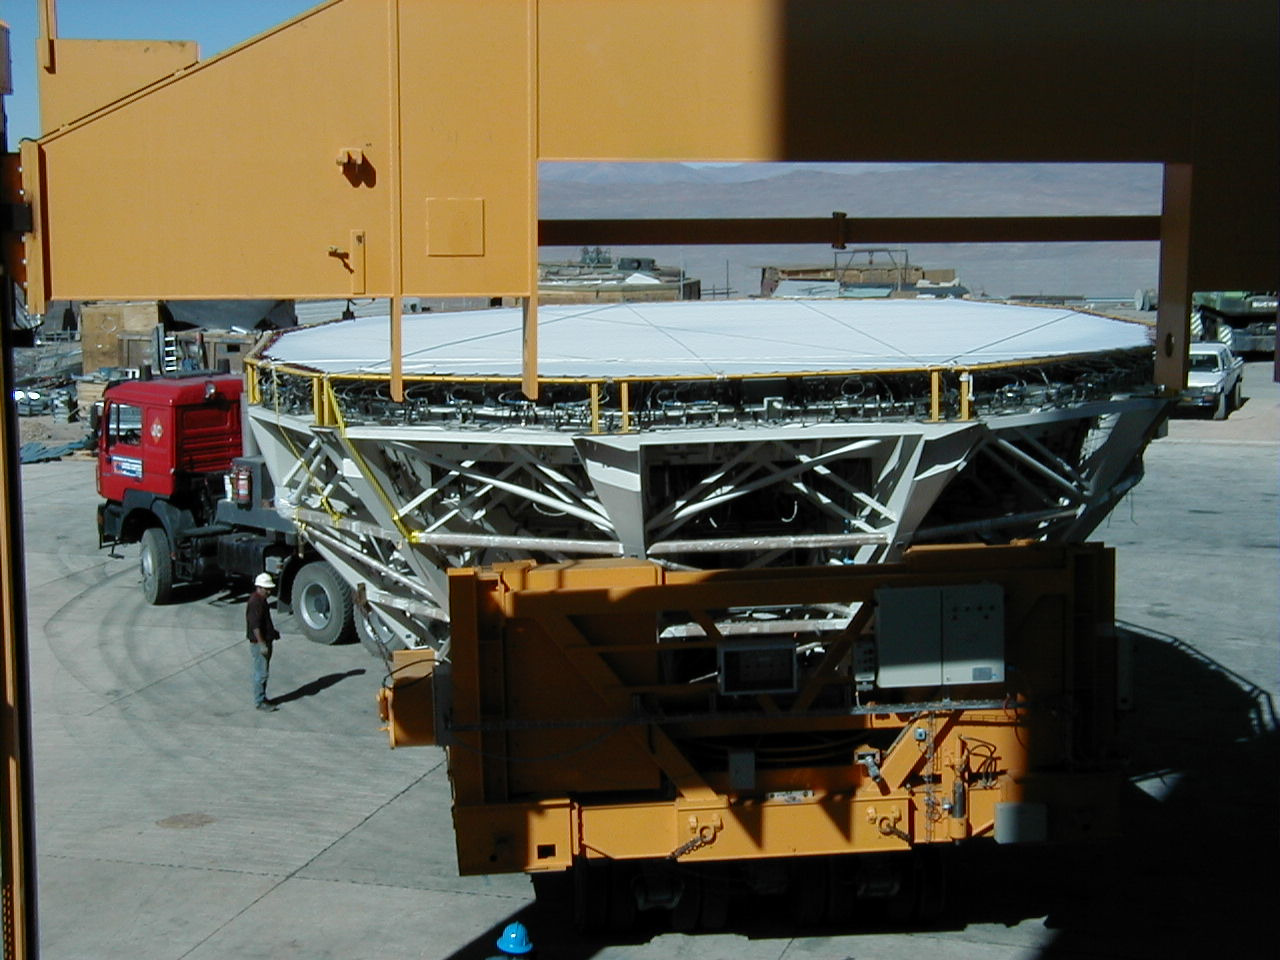

Arrival at the MELIPAL enclosure

The Mirror Cell with the coated mirror under a protective cover arrives at the MELIPAL enclosure.

Credit: ESO